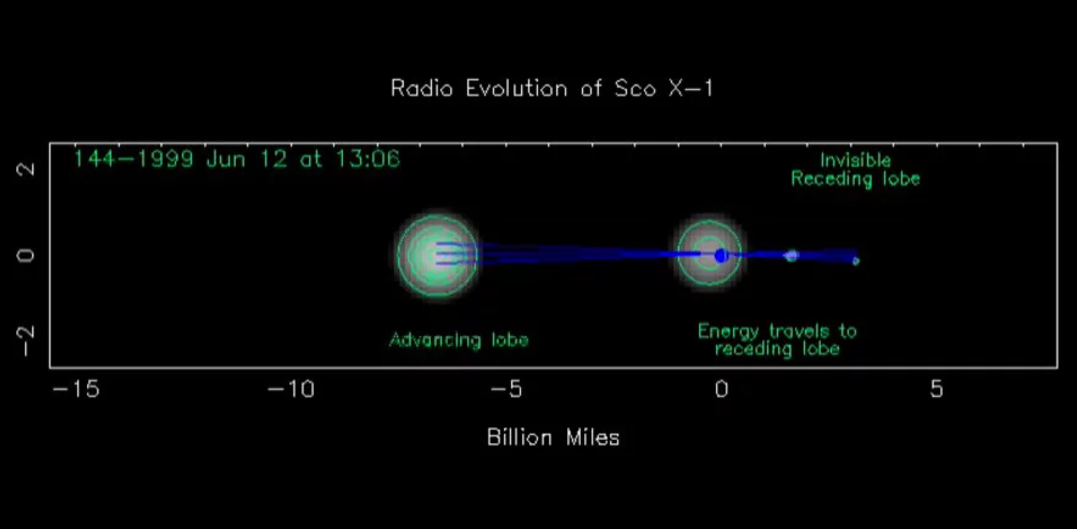

Sco X-1, the Movie

This timelapse movie shows 56 hours of changing radio emission from the violent binary system known as Scorpius X-1. Sco X-1 is a star in orbit around a neutron star, the remnant of a supernova explosion. In June of 1999, Sco X-1 brightened and dimmed, and “lobes” of bright radio emission were pushed outward by jets at about half the speed of light. These lobes are made when the fast moving particles in the jet, created from the accretion disk of material in orbit around the dead star, collide with surrounding material caught in the flow. Notice at the start that one moving set of lobes disappears, but new lobes are ejected from the core a few hours later. The size scale is in billions of miles, because Scorpius X-1 covers a volume much larger than our Solar System.

Credit: NRAO/AUI/NSF